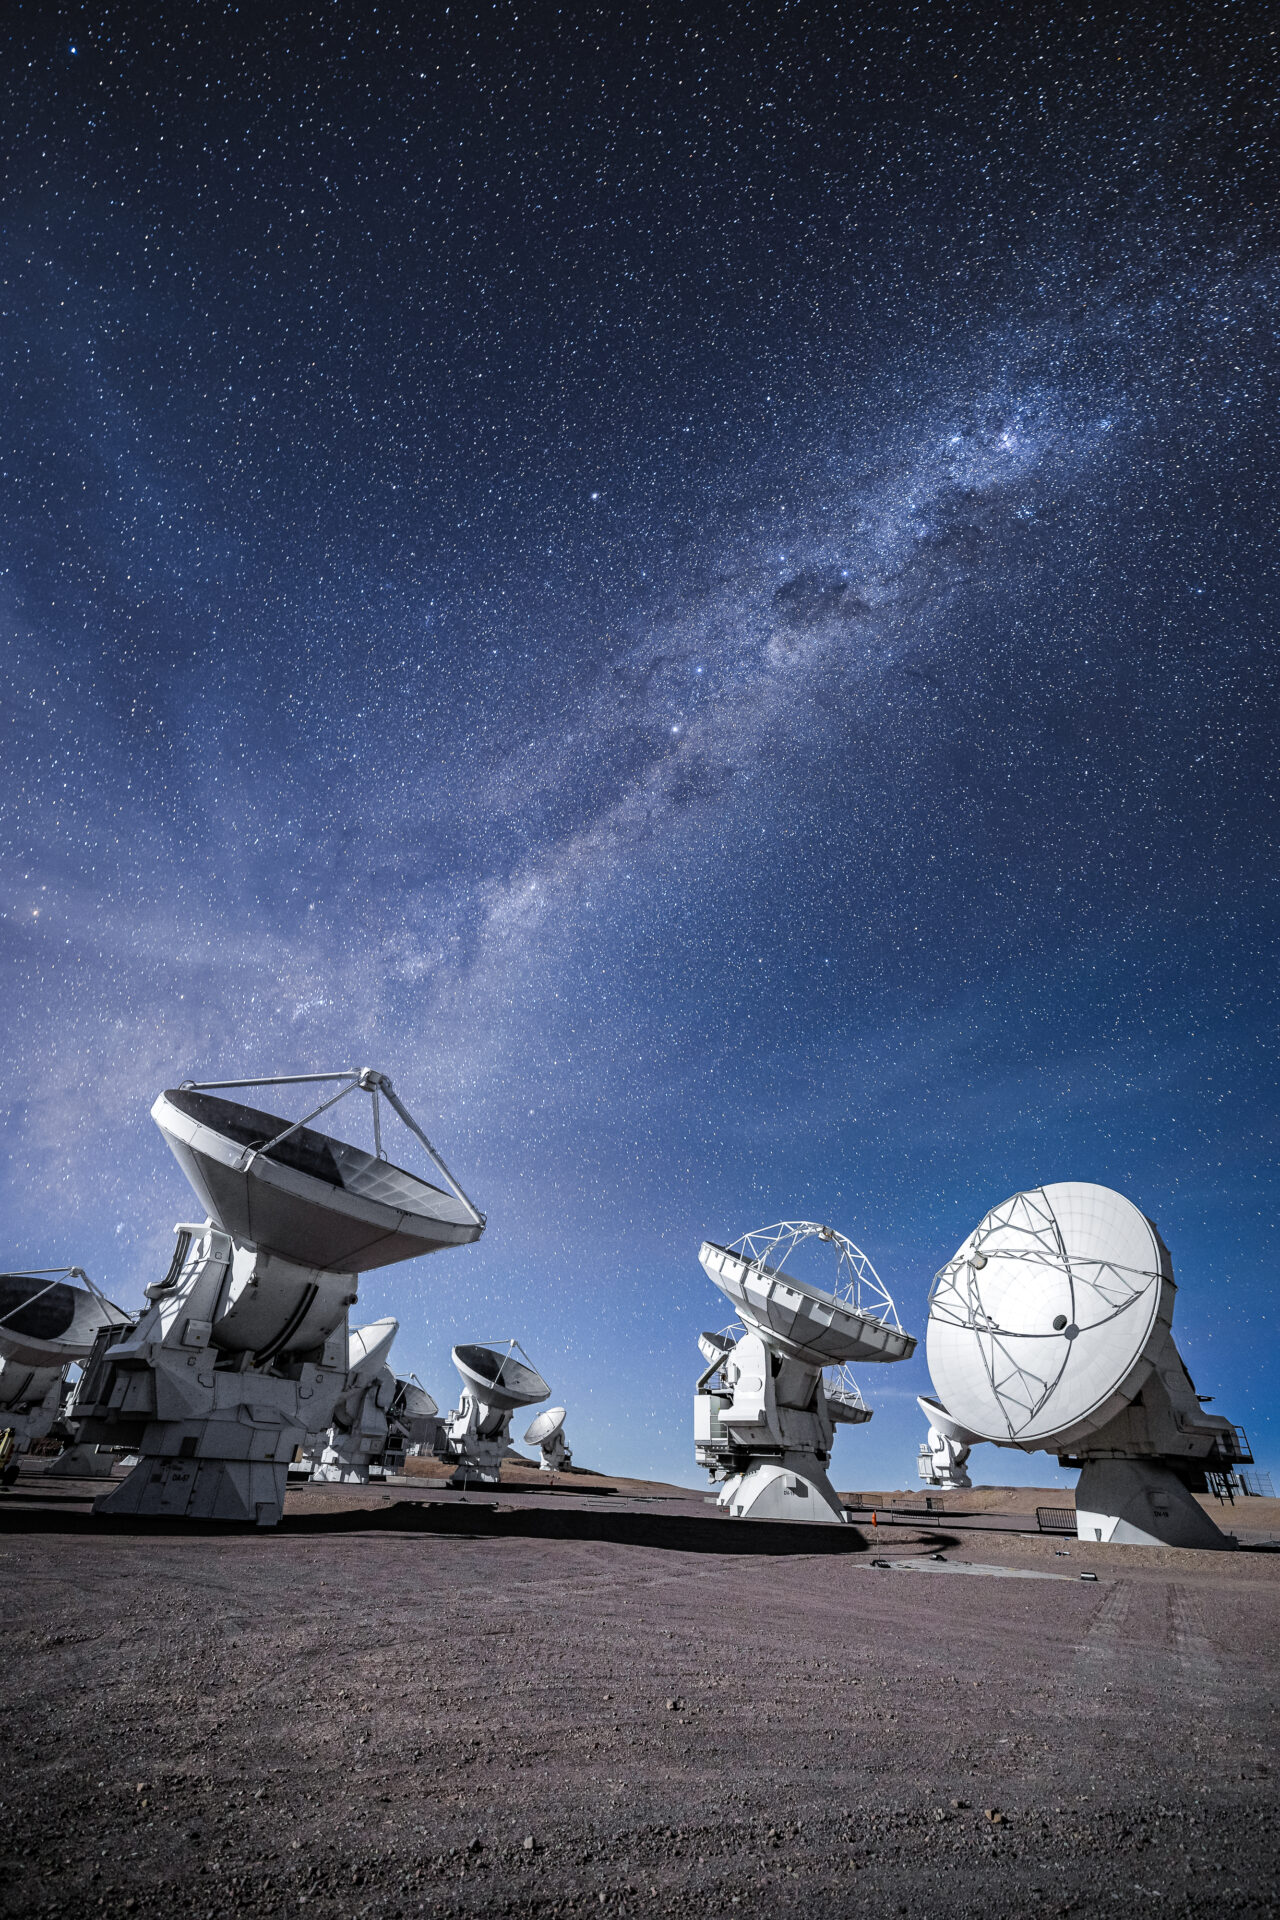

ALMA Antennas

A view of the ALMA antennas during a moonlit night and the Milky Way's Carina-Sagittarius arm in the background.

Credit: Alex Pérez